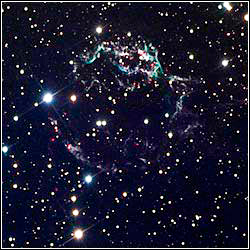

Cassiopeia A

Credit: Doug Matthews and Charles Betts/Adam Block/NOAO/AURA/NSF